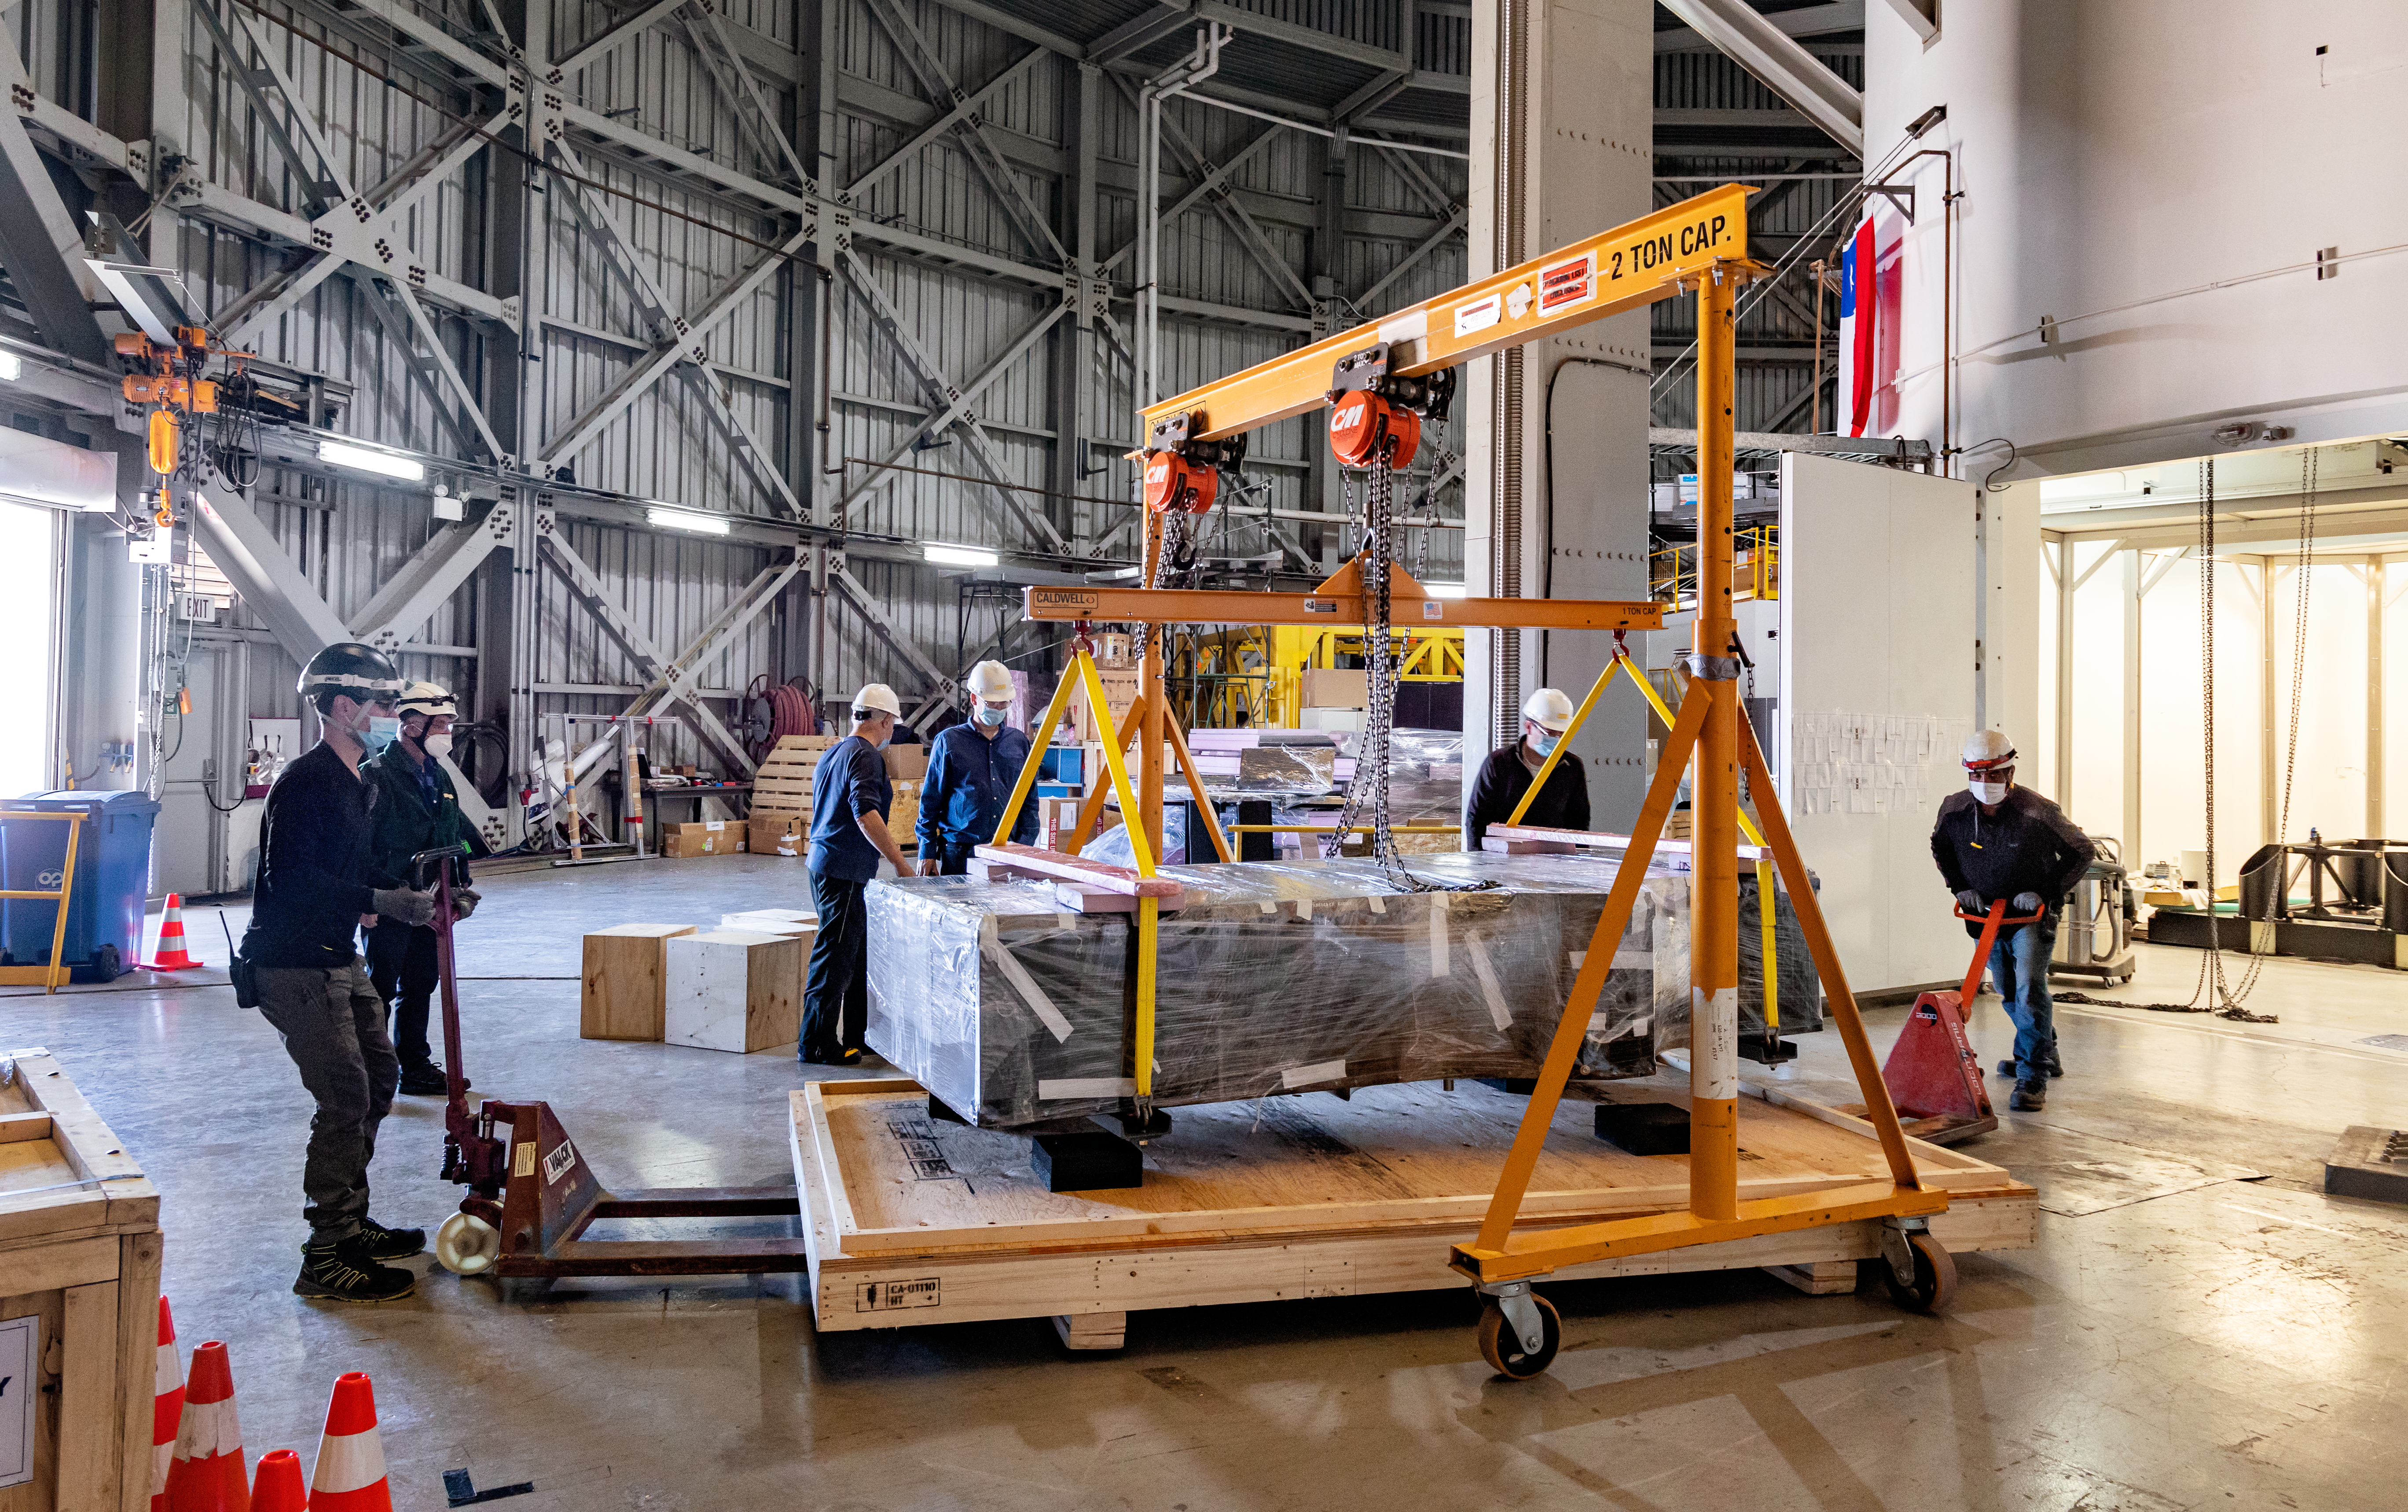

GHOST Optical Bench Moving

GHOST, the Gemini High-resolution Optical SpecTrograph, is the next Gemini facility instrument and will provide world-class, high-resolution spectroscopic capabilities to the Gemini community. It is an instrument for Gemini South in Chile. Australian Astronomical Optics (AAO) at Macquarie University leads the GHOST team, which includes the National Research Council Herzberg (NRC-H), for the construction of the spectrograph and the Australian National University (ANU) leads on the instrument control system and data reduction software.

Major components of GHOST were delivered to the AURA Recinto in Chile just after the pandemic started and remained there for 8 months before they were delivered to Gemini South in February 2021.

Now, with travel restrictions lessened, teams from NRC Canada, AAO Australia, and Gemini North are working with the Gemini South GHOST project team and the rest of the Cerro Pachón day crew to assemble the GHOST spectrograph.

The teams are into week four of this effort, and they are on schedule to commission GHOST in late June. Twilight tests are due to take place in late May. The following milestones have already been met:

75% of the 9-feet-tall outer enclosure assembly completed
Optical bench support structure assembled and 1000-lb bench installed
All the optics inspected, finding no shipping damage or coating degradation from long storage
All optics mounted on the optical bench, and white pupil relay aligned
Both detectors under vacuum
All electronics unpacked, inspected and tested; assembly is ~ 50% complete

GHOST will enable astronomers to investigate a broad range of science goals, from the composition of the first stars to the characterization of exoplanetary systems. GHOST will also provide crucial follow-up of interesting targets emerging from many ongoing and future surveys, such as Vera C. Rubin Observatory’s Legacy Survey of Space and Time, SkyMapper and GAIA.

Credit: NOIRLab/AURA/NSF